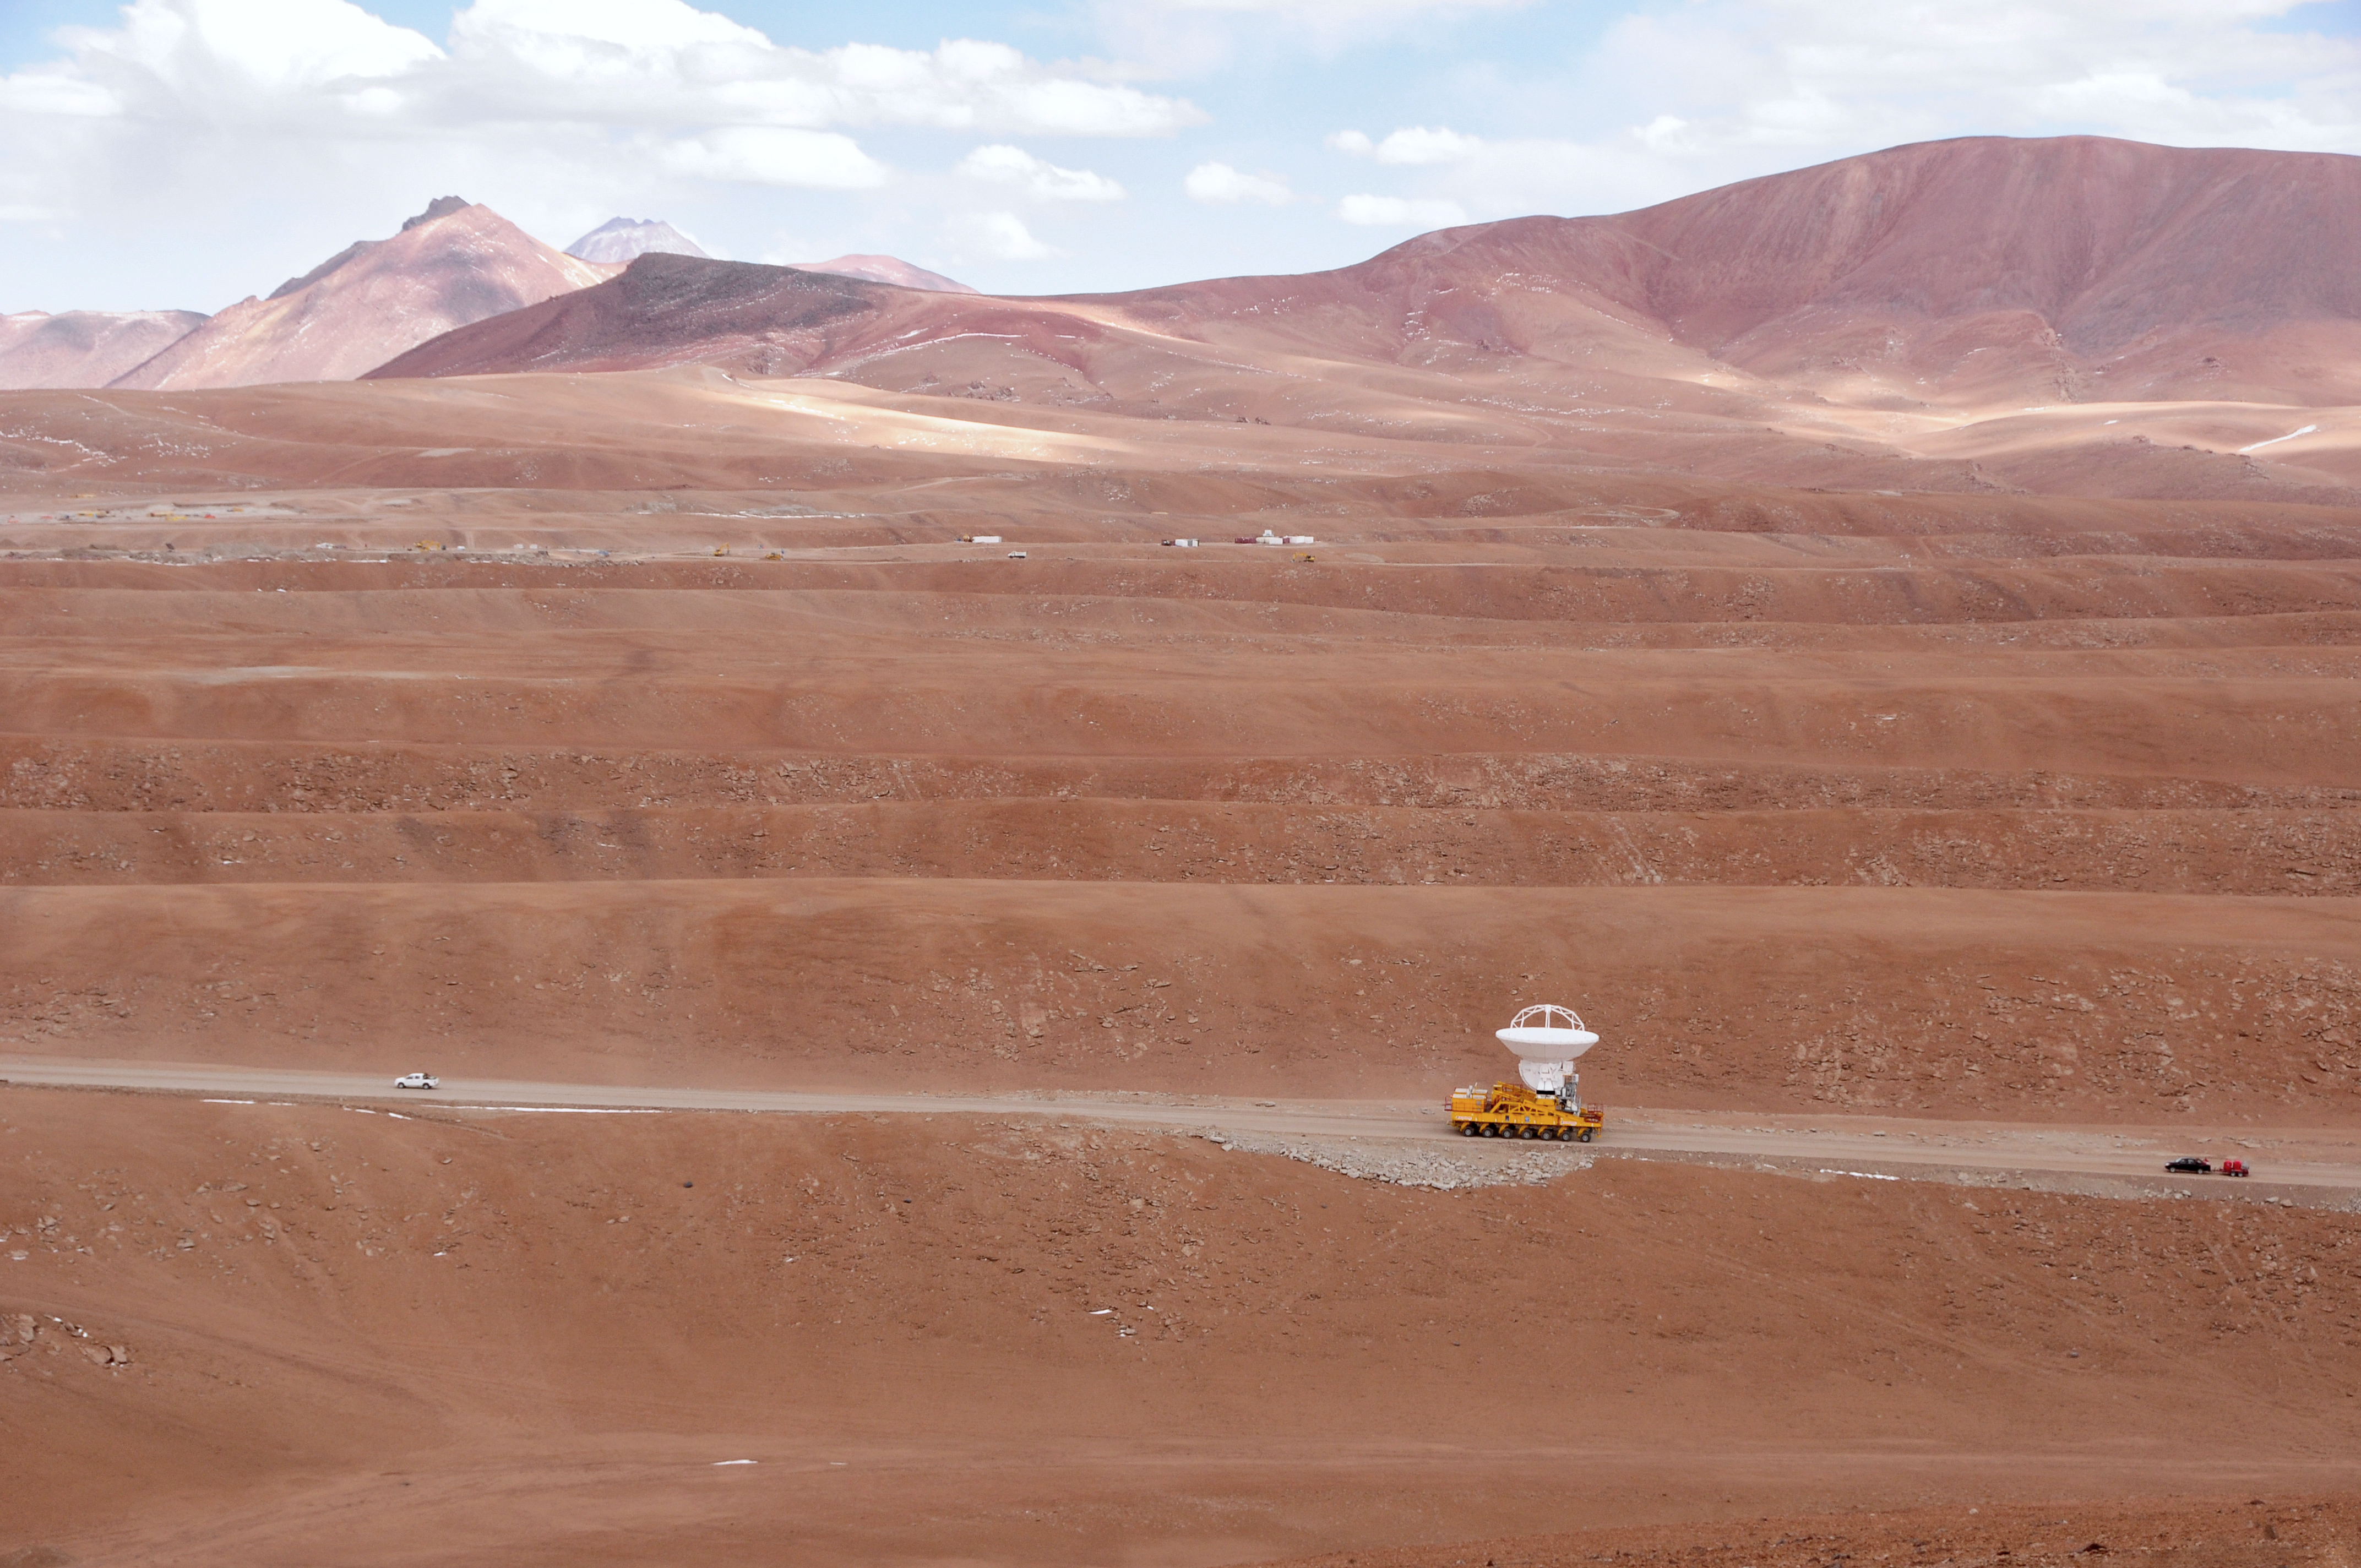

First move to Chajnantor

September 17, 2009: An ALMA antenna en route from the Operations Support Facility to the plateau of Chajnantor for the first time.

Credit: Ralph Bennett - ALMA (ESO/NAOJ/NRAO)